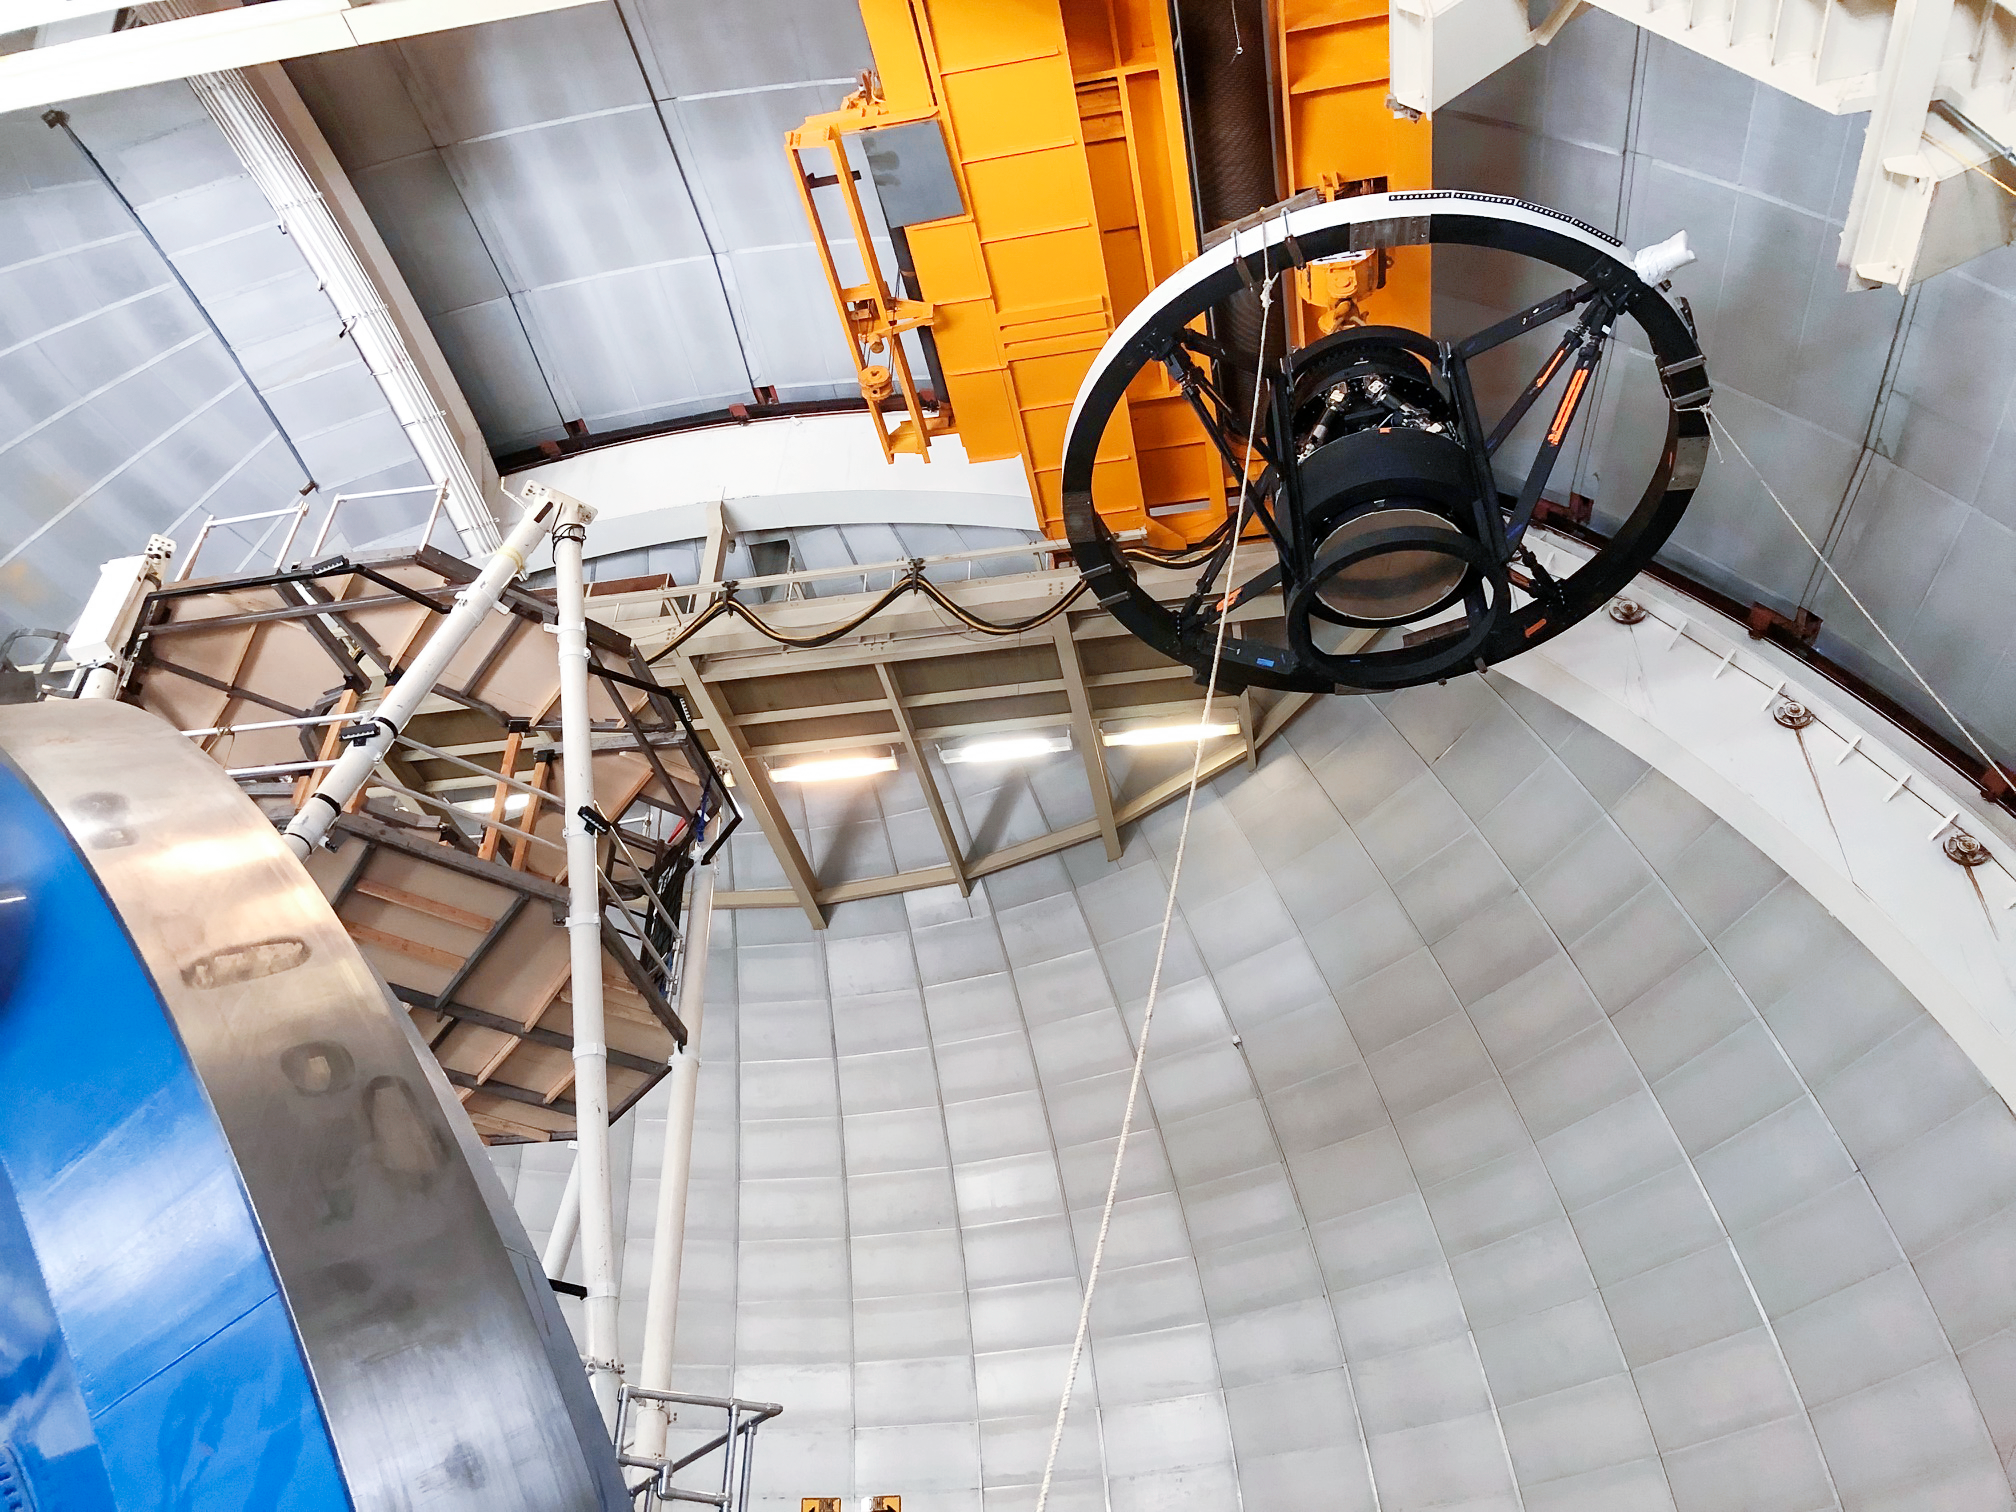

DESI Top Ring Installation

Installation of the new top ring for the Dark Energy Spectroscopic Instrument (DESI) at the Nicholas U. Mayall 4-meter Telescope on Kitt Peak National Observatory in Arizona.

Credit: KPNO/NOIRLab/NSF/AURA